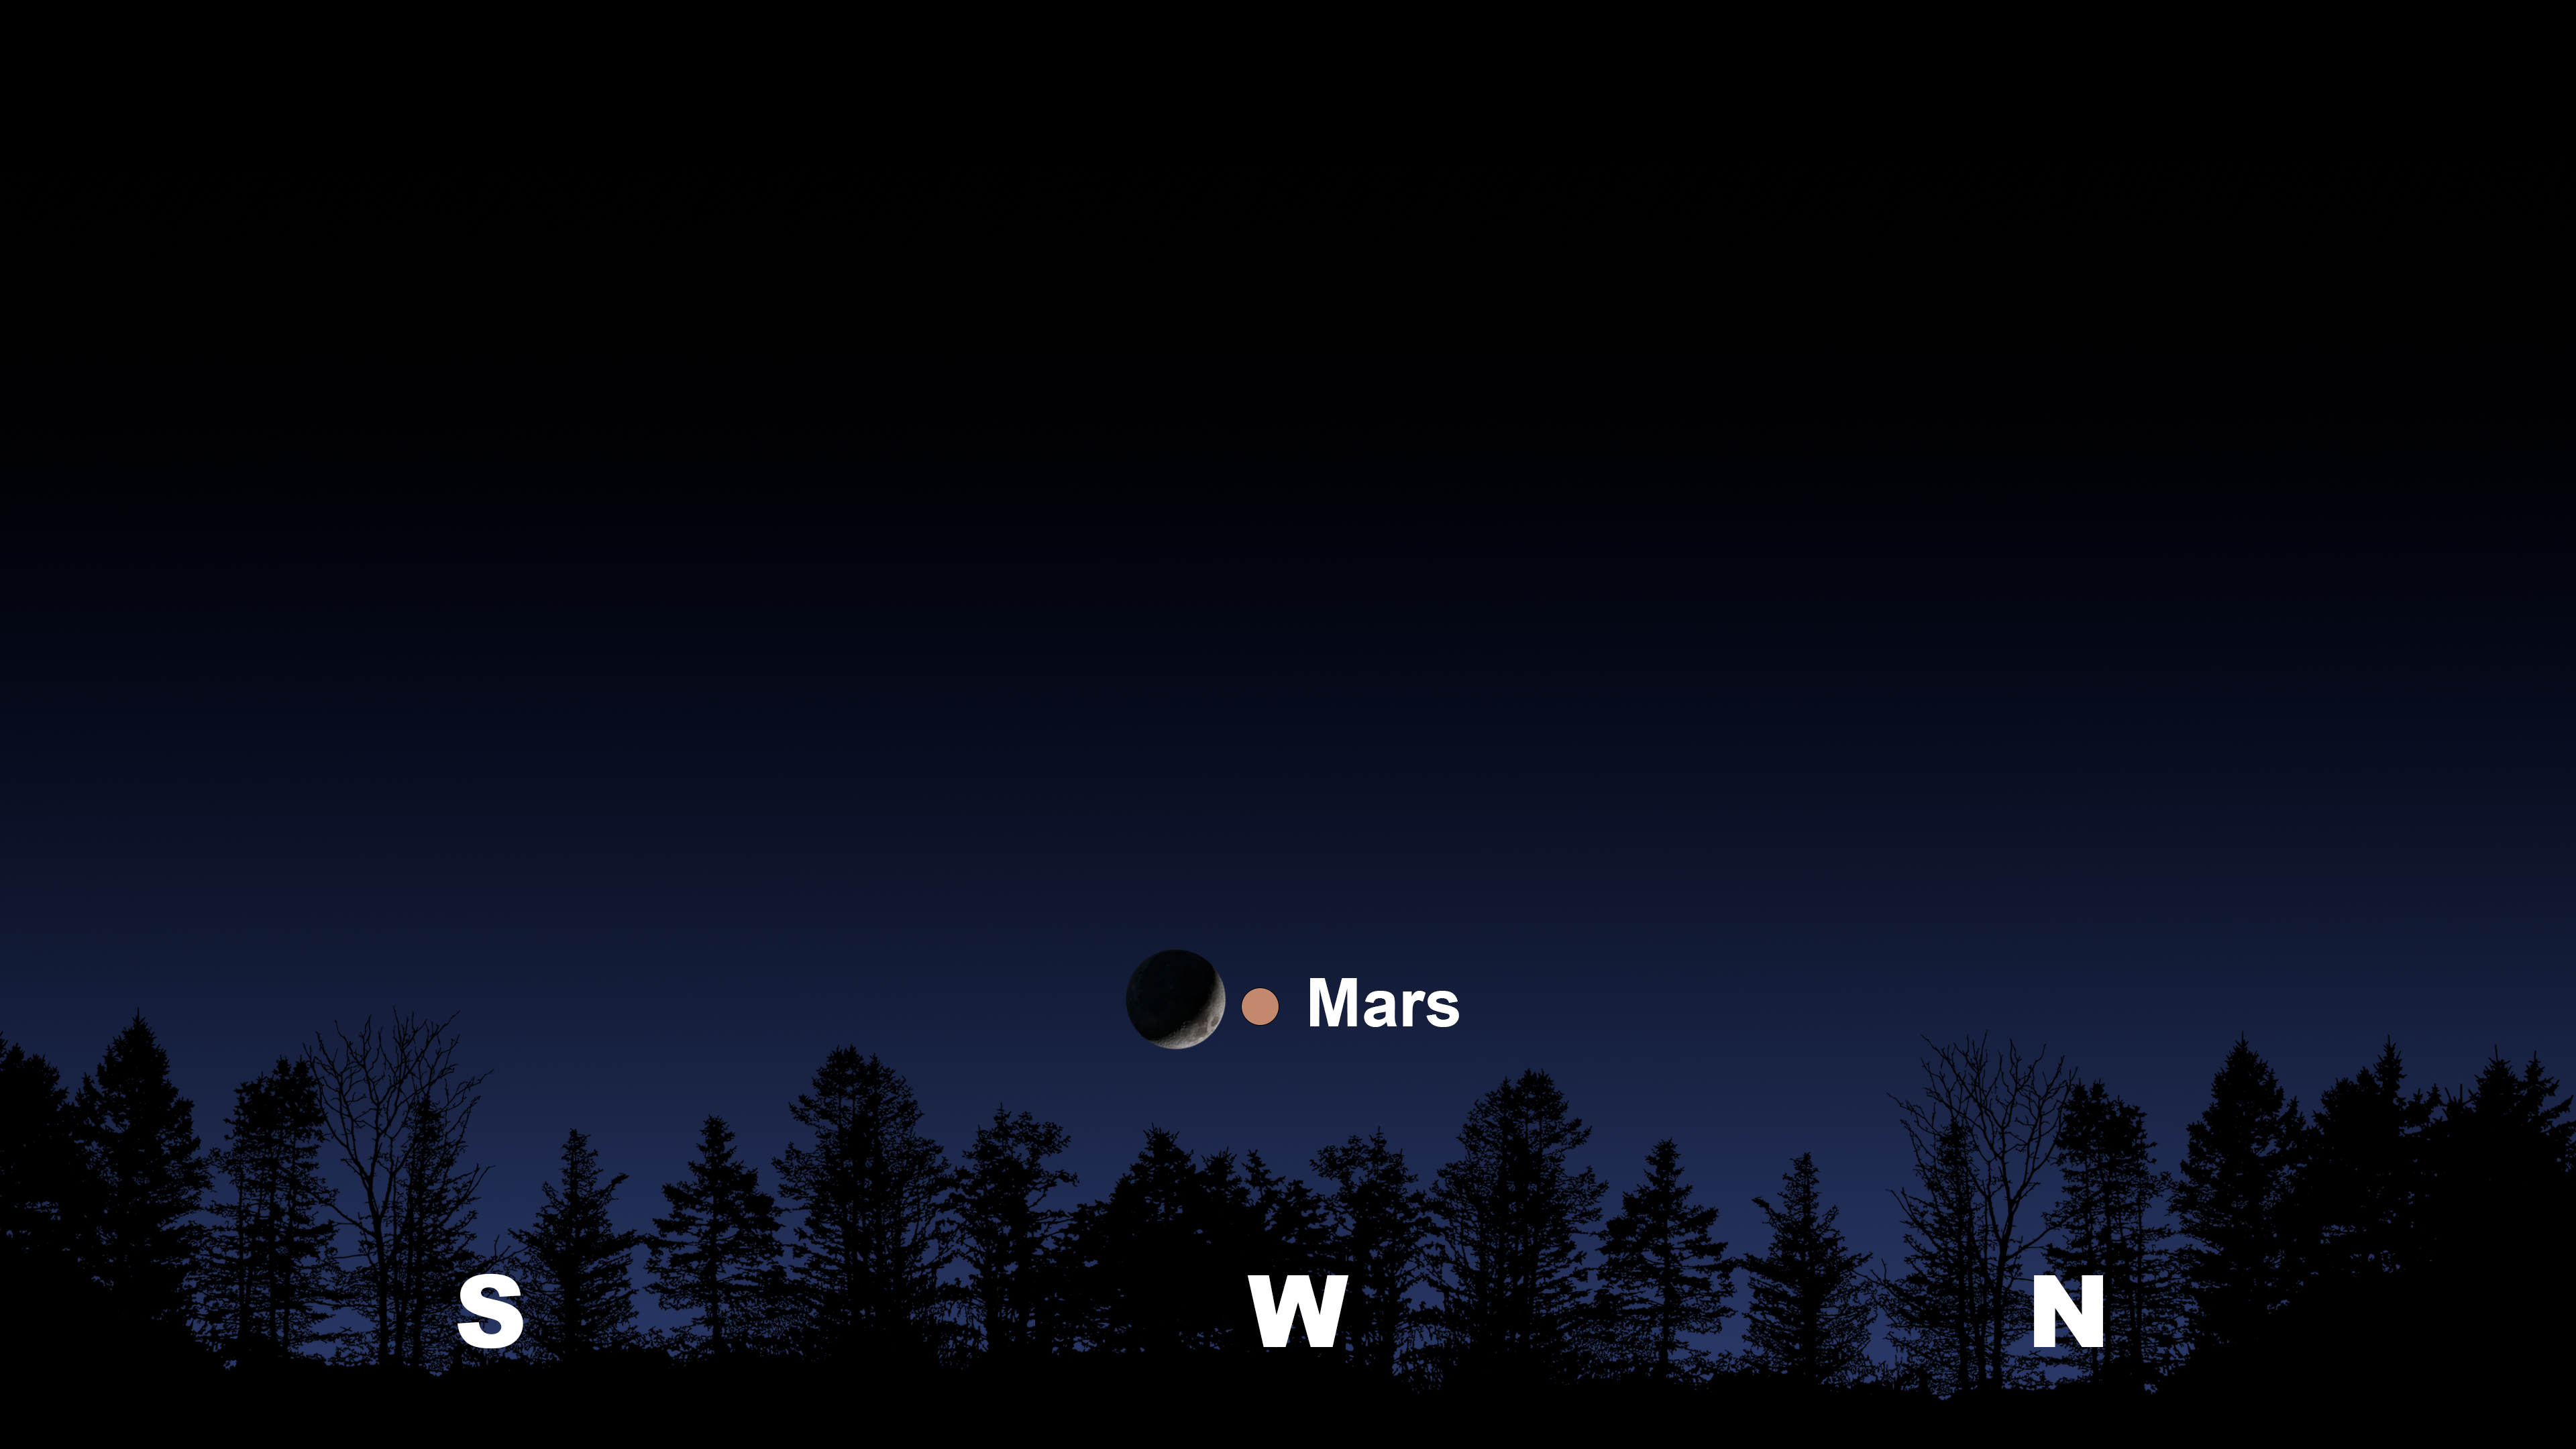

The evening sky from Tucson an hour after sunset

The evening sky from Tucson an hour after sunset. Hilo will have a similar view. From La Serena the Moon and Mars will appear in the northwest.

Credit: NOIRLab/NSF/AURA/Stellarium/J. Davis